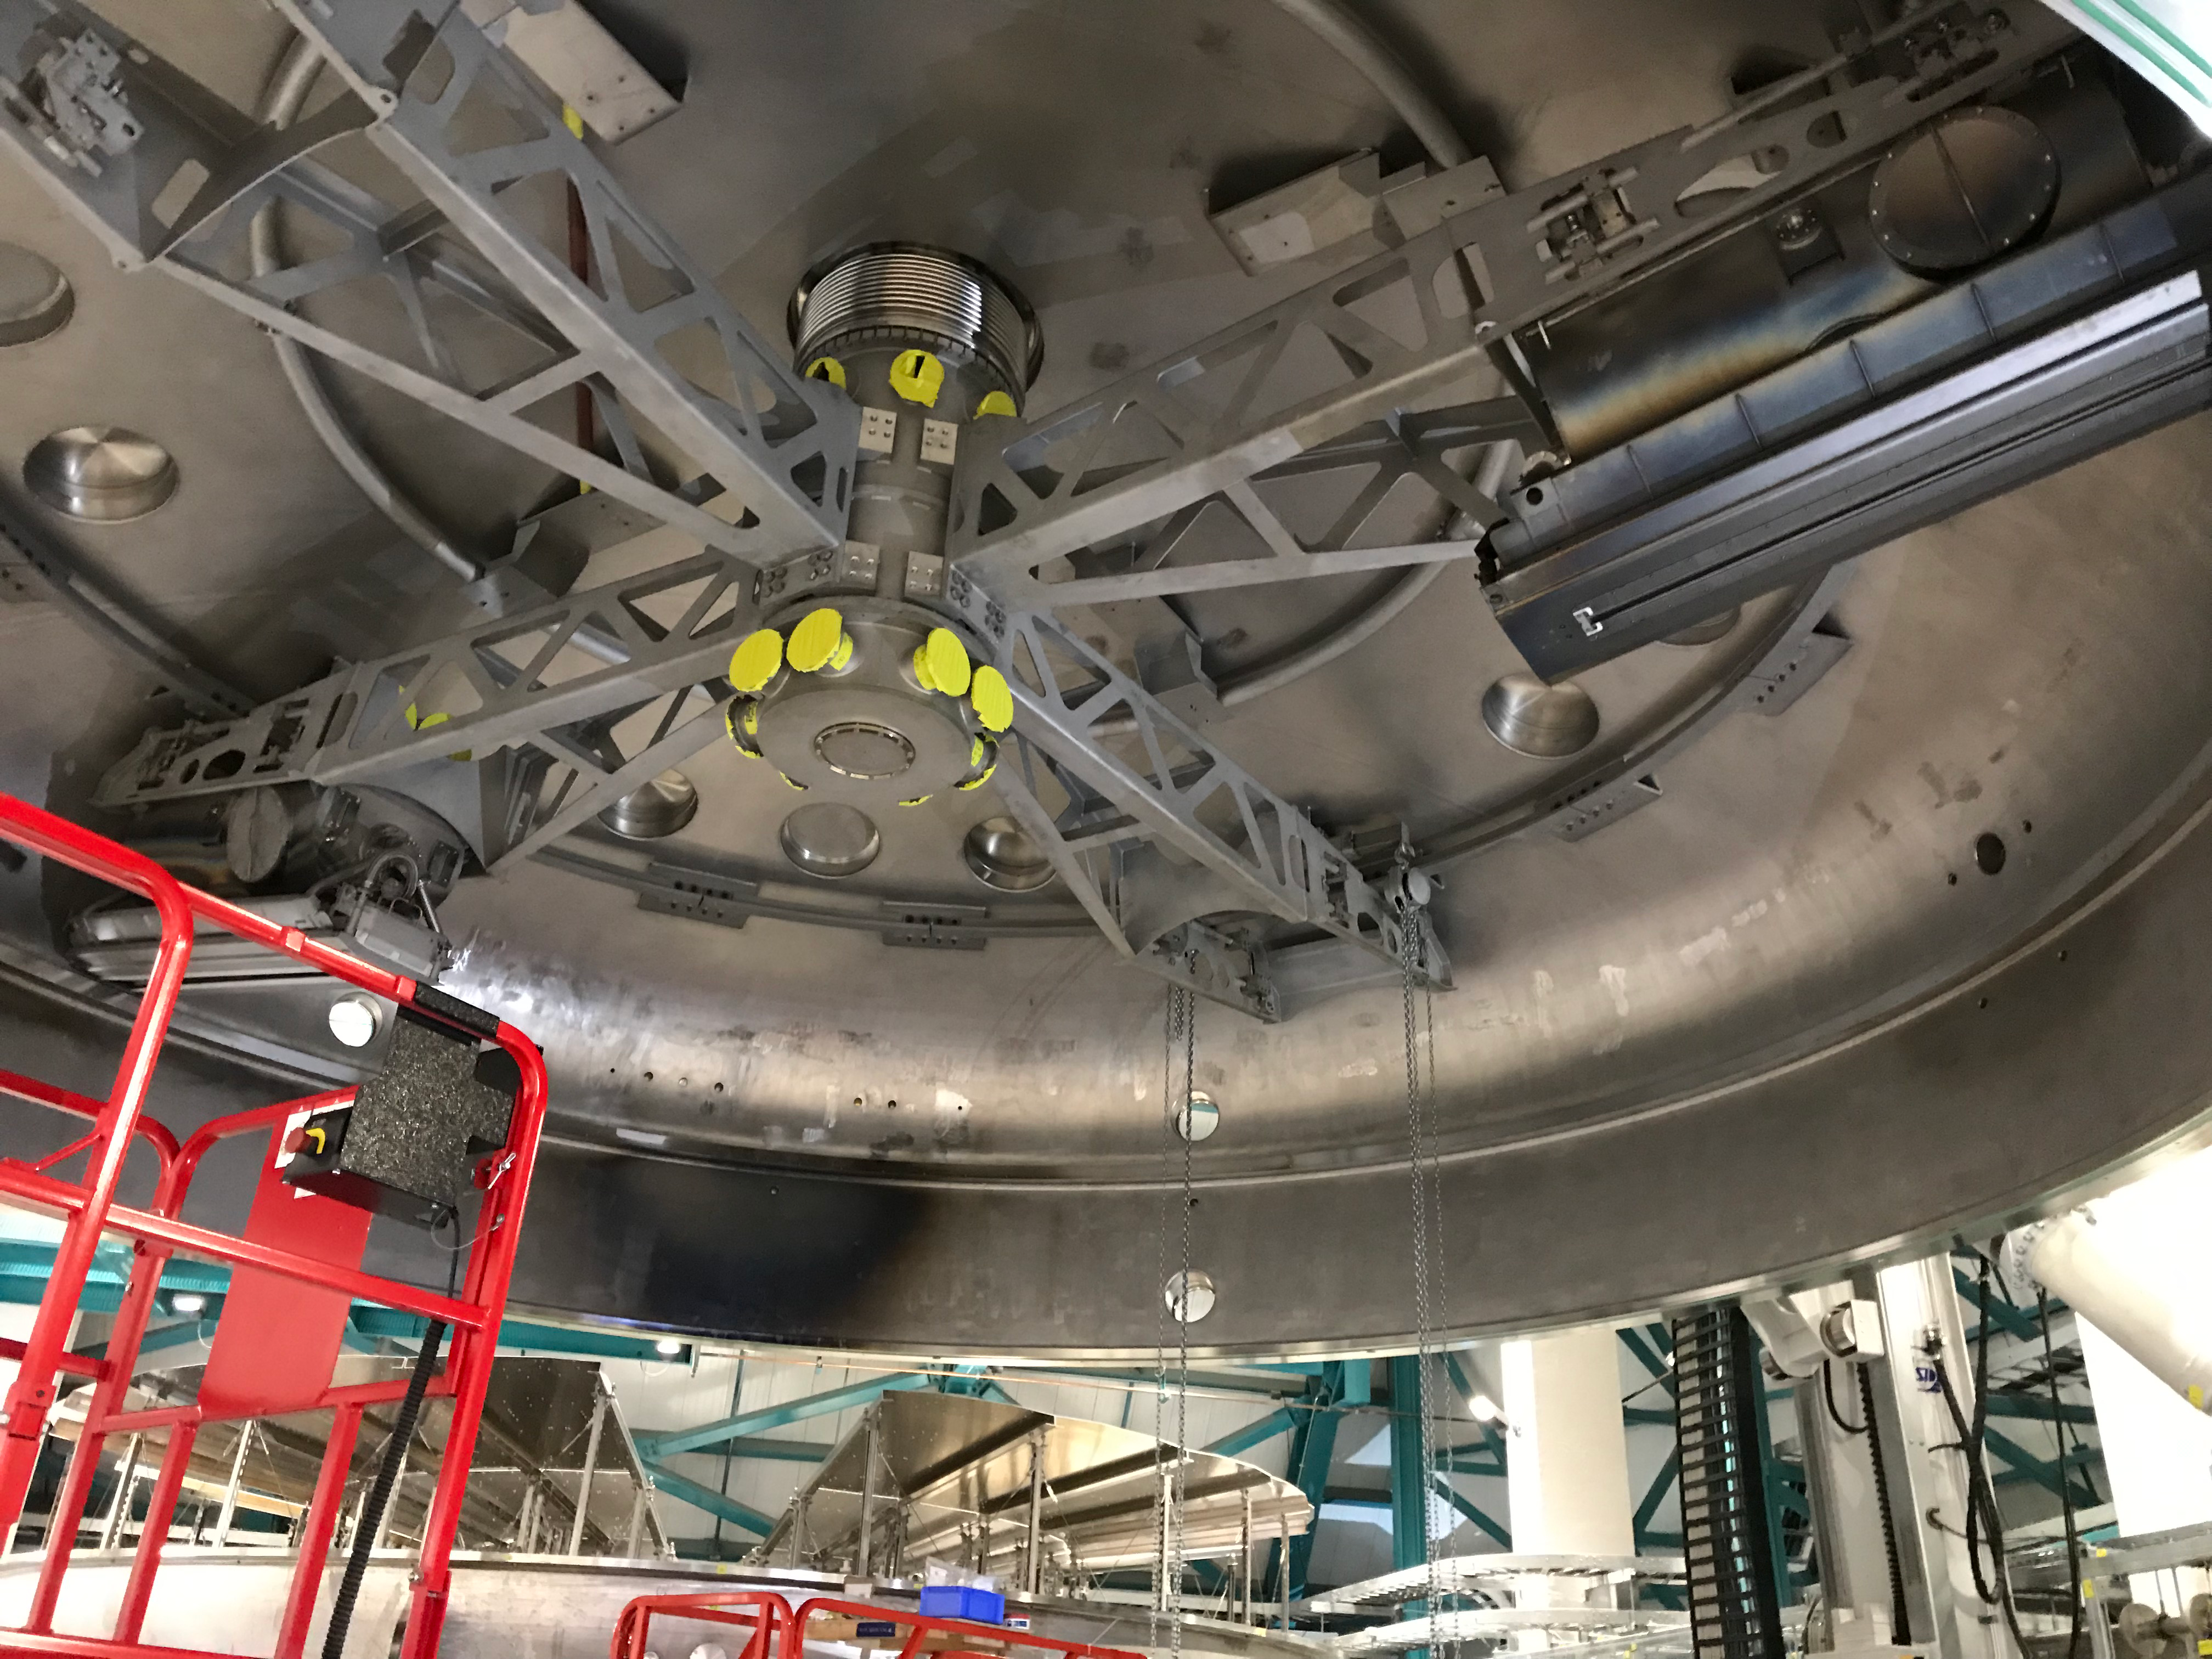

Coating Plant Assembly on Summit

A crew from Von Ardenne, the LSST Coating Chamber vendor, is currently onsite at the LSST summit facility building, performing work on the Coating Chamber, which arrived at the summit in November 2018. According to Tomislav Vucina, LSST Coatings Engineer, "The LSST Coating Chamber will be the largest, most modern, and most powerful mirror coating mechanism used by any telescope in the world." The Coating Chamber, which was constructed in Germany, is now beginning a six-month program of “assembly, integration, and commissioning,” which refers to installation of all components of the Coating Plant, and the testing necessary to ensure that everything works the way it’s supposed to. After final acceptance, and after both LSST mirrors arrive, the Coating Plant will be used to coat the Primary/Tertiary Mirror (M1M3) with aluminum, and the Secondary Mirror (M2) with silver.

Credit: Rubin Observatory/NSF/AURA